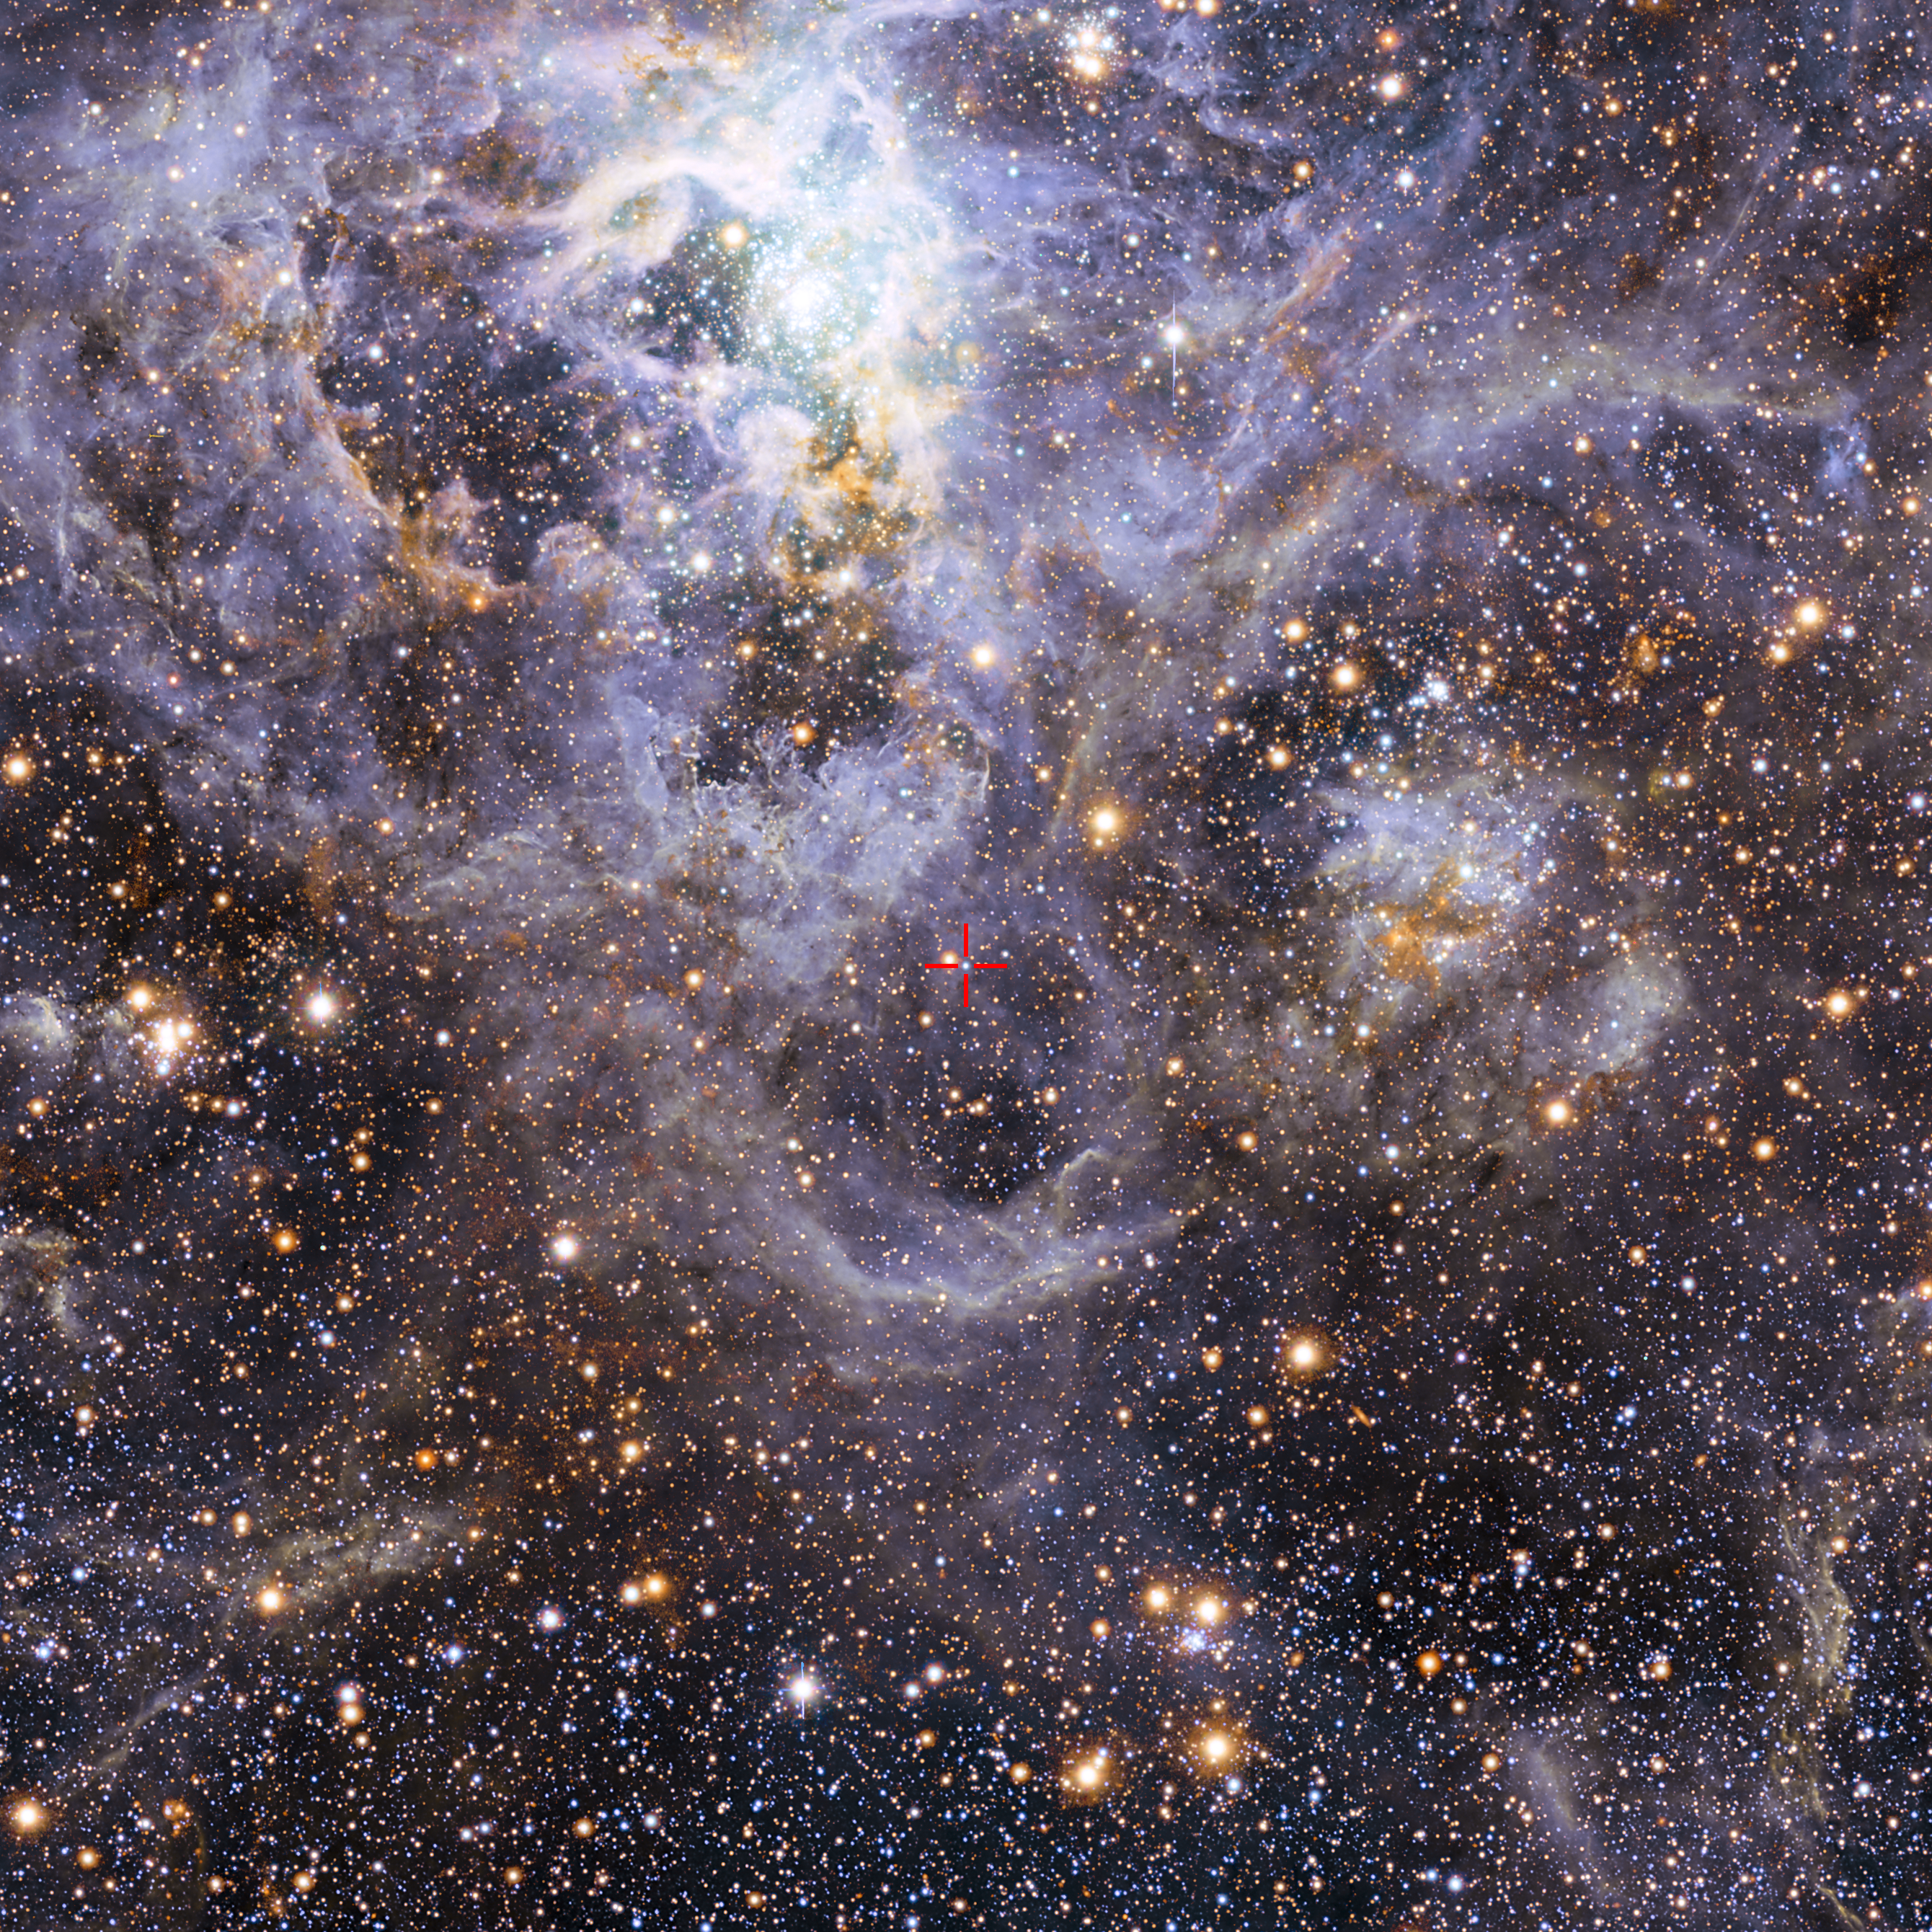

Location of VFTS 352 in the Large Magellanic Cloud

This image shows the location of VFTS 352 — the hottest and most massive double star system to date where the two components are in contact and sharing material. The two stars in this extreme system lie about 160 000 light-years from Earth in the Large Magellanic Cloud. This intriguing system could be heading for a dramatic end, either merging to form a single giant star or forming a binary black hole.

This view of the Tarantula star-forming region includes visible-light images from the Wide Field Imager at the MPG/ESO 2.2-metre telescope at La Silla and infrared images from the 4.1-metre infrared VISTA telescope at Paranal.

Credit: ESO/M.-R. Cioni/VISTA Magellanic Cloud survey. Acknowledgment: Cambridge Astronomical Survey Unit